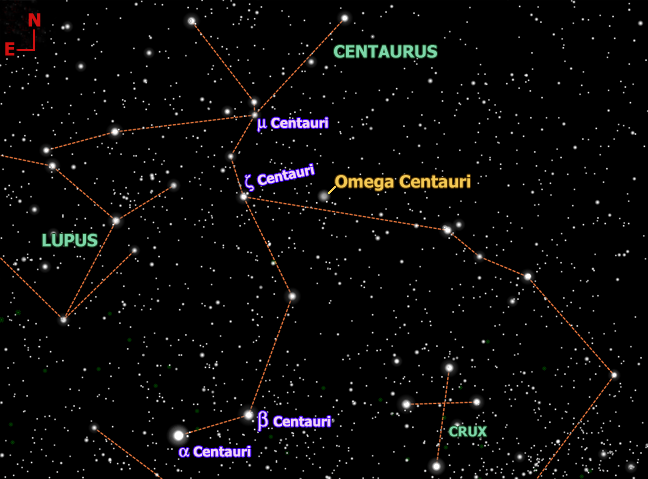

About Omega Centauri (NGC 5139)

The location of Omega Centauri is shown relative to stars in the southern sky as seen during early evening in late winter and spring. This region of the sky is visible from about 35 degrees north latitude and anywhere in the southern hemisphere.

Credit: Gemini Illustration by Carolyn Collins Petersen with modifications from TheSky6 software from Software Bisque.